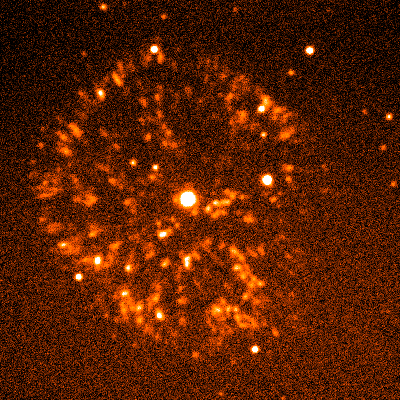

Nova remnant GK Per (the Firework Nebula)

The image is a four minute exposure taken on the night of September 26th 1994 (UT of observation 27/09/94:07:21) using a red-sensitive (R-band) filter. The brightness of the image has been converted to color (a technique called pseudo-color) using a simple orange/red-shading-to-white transformation, purely to make a more attractive picture. The photograph shows a region 120 arc seconds square. The approximate "seeing" is 1.2 arc seconds.

About this object
The unusual nova shell GK Per is the result of Nova Persei 1901, a nova which exploded in 1901 about 1500 light-years away in the direction of the constellation Perseus. Classical novae, nowadays categorized as cataclysmic variables, normally comprise a hot white dwarf with accretion disk, and a cool mass-transferring companion. At some point, hydrogen burning triggers thermonuclear runaway in the accreted matter, leading to an explosive shock wave and an expanding shell.

The first bright nova of the 20th century and the first to be subjected to detailed spectroscopy and photometry, Nova Persei 1901 reached a maximum brightness of 0.2m and declined very rapidly thereafter to its current minimum of 13.1. GK Per is unique among classical novae, having the longest known period (almost two days) and showing dwarf nova-like outbursts of about 3 mag. It also contains an evolved secondary (type K2IV), while all others have main sequence companions.

Expanding nebulosity was detected as early as 1902, and apparent superlight speeds were explained as reflection from dust grains, which has only been seen in one other nova. The ejecta show an asymmetry unique among novae, contain as much as one ten-thousandth of a solar mass, and have speeds reaching 1200 km/s. The unusual features of this `firework burst' nebula are best explained by expansion into an interstellar medium that is considerably denser than the average, although it is not yet clear why this should be so.

Location: 03 27 47.4 +43 44 05 (1950.0), distance 1500 light-years, size about 0.7 light-years (this piece: structures associated with this nova stretch some twenty times farther out).

Credit: WIYN/NOIRLab/NSF